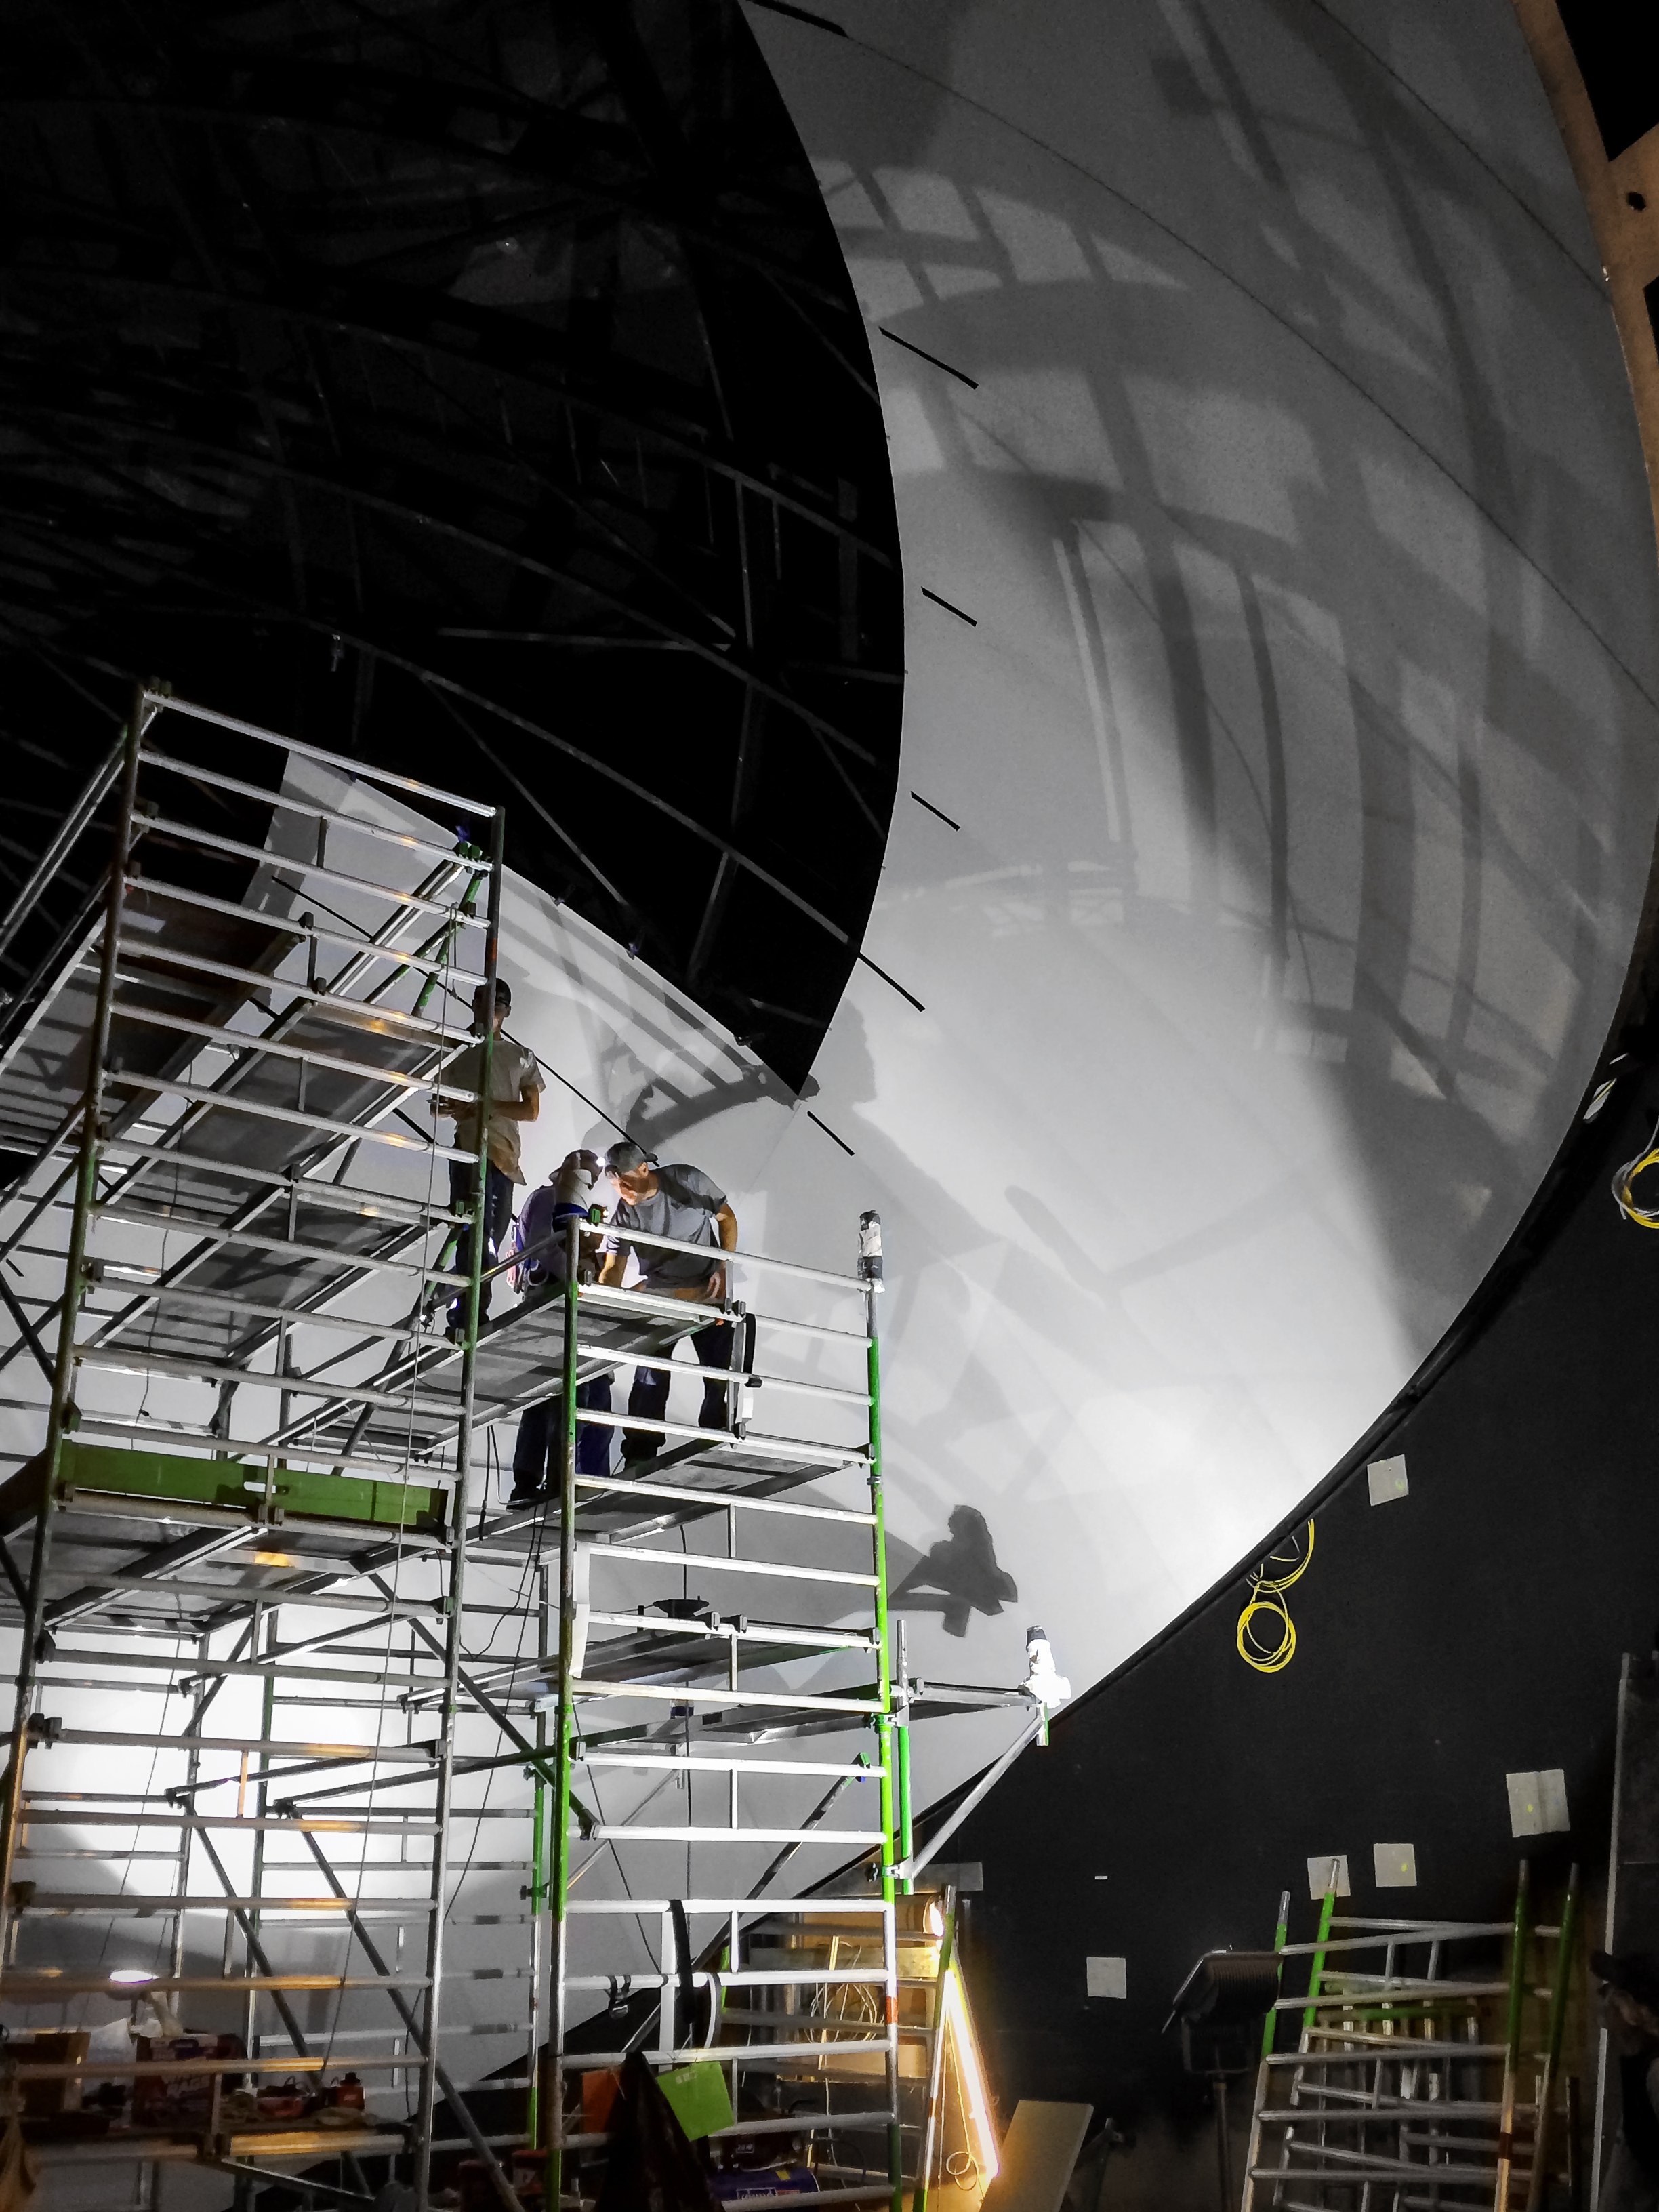

The dome taking shape

Construction of the Planetarium dome at the ESO Supernova Planetarium & Visitor Centre.

Credit: Architekten Bernhardt + Partner (www.bp-da.de)